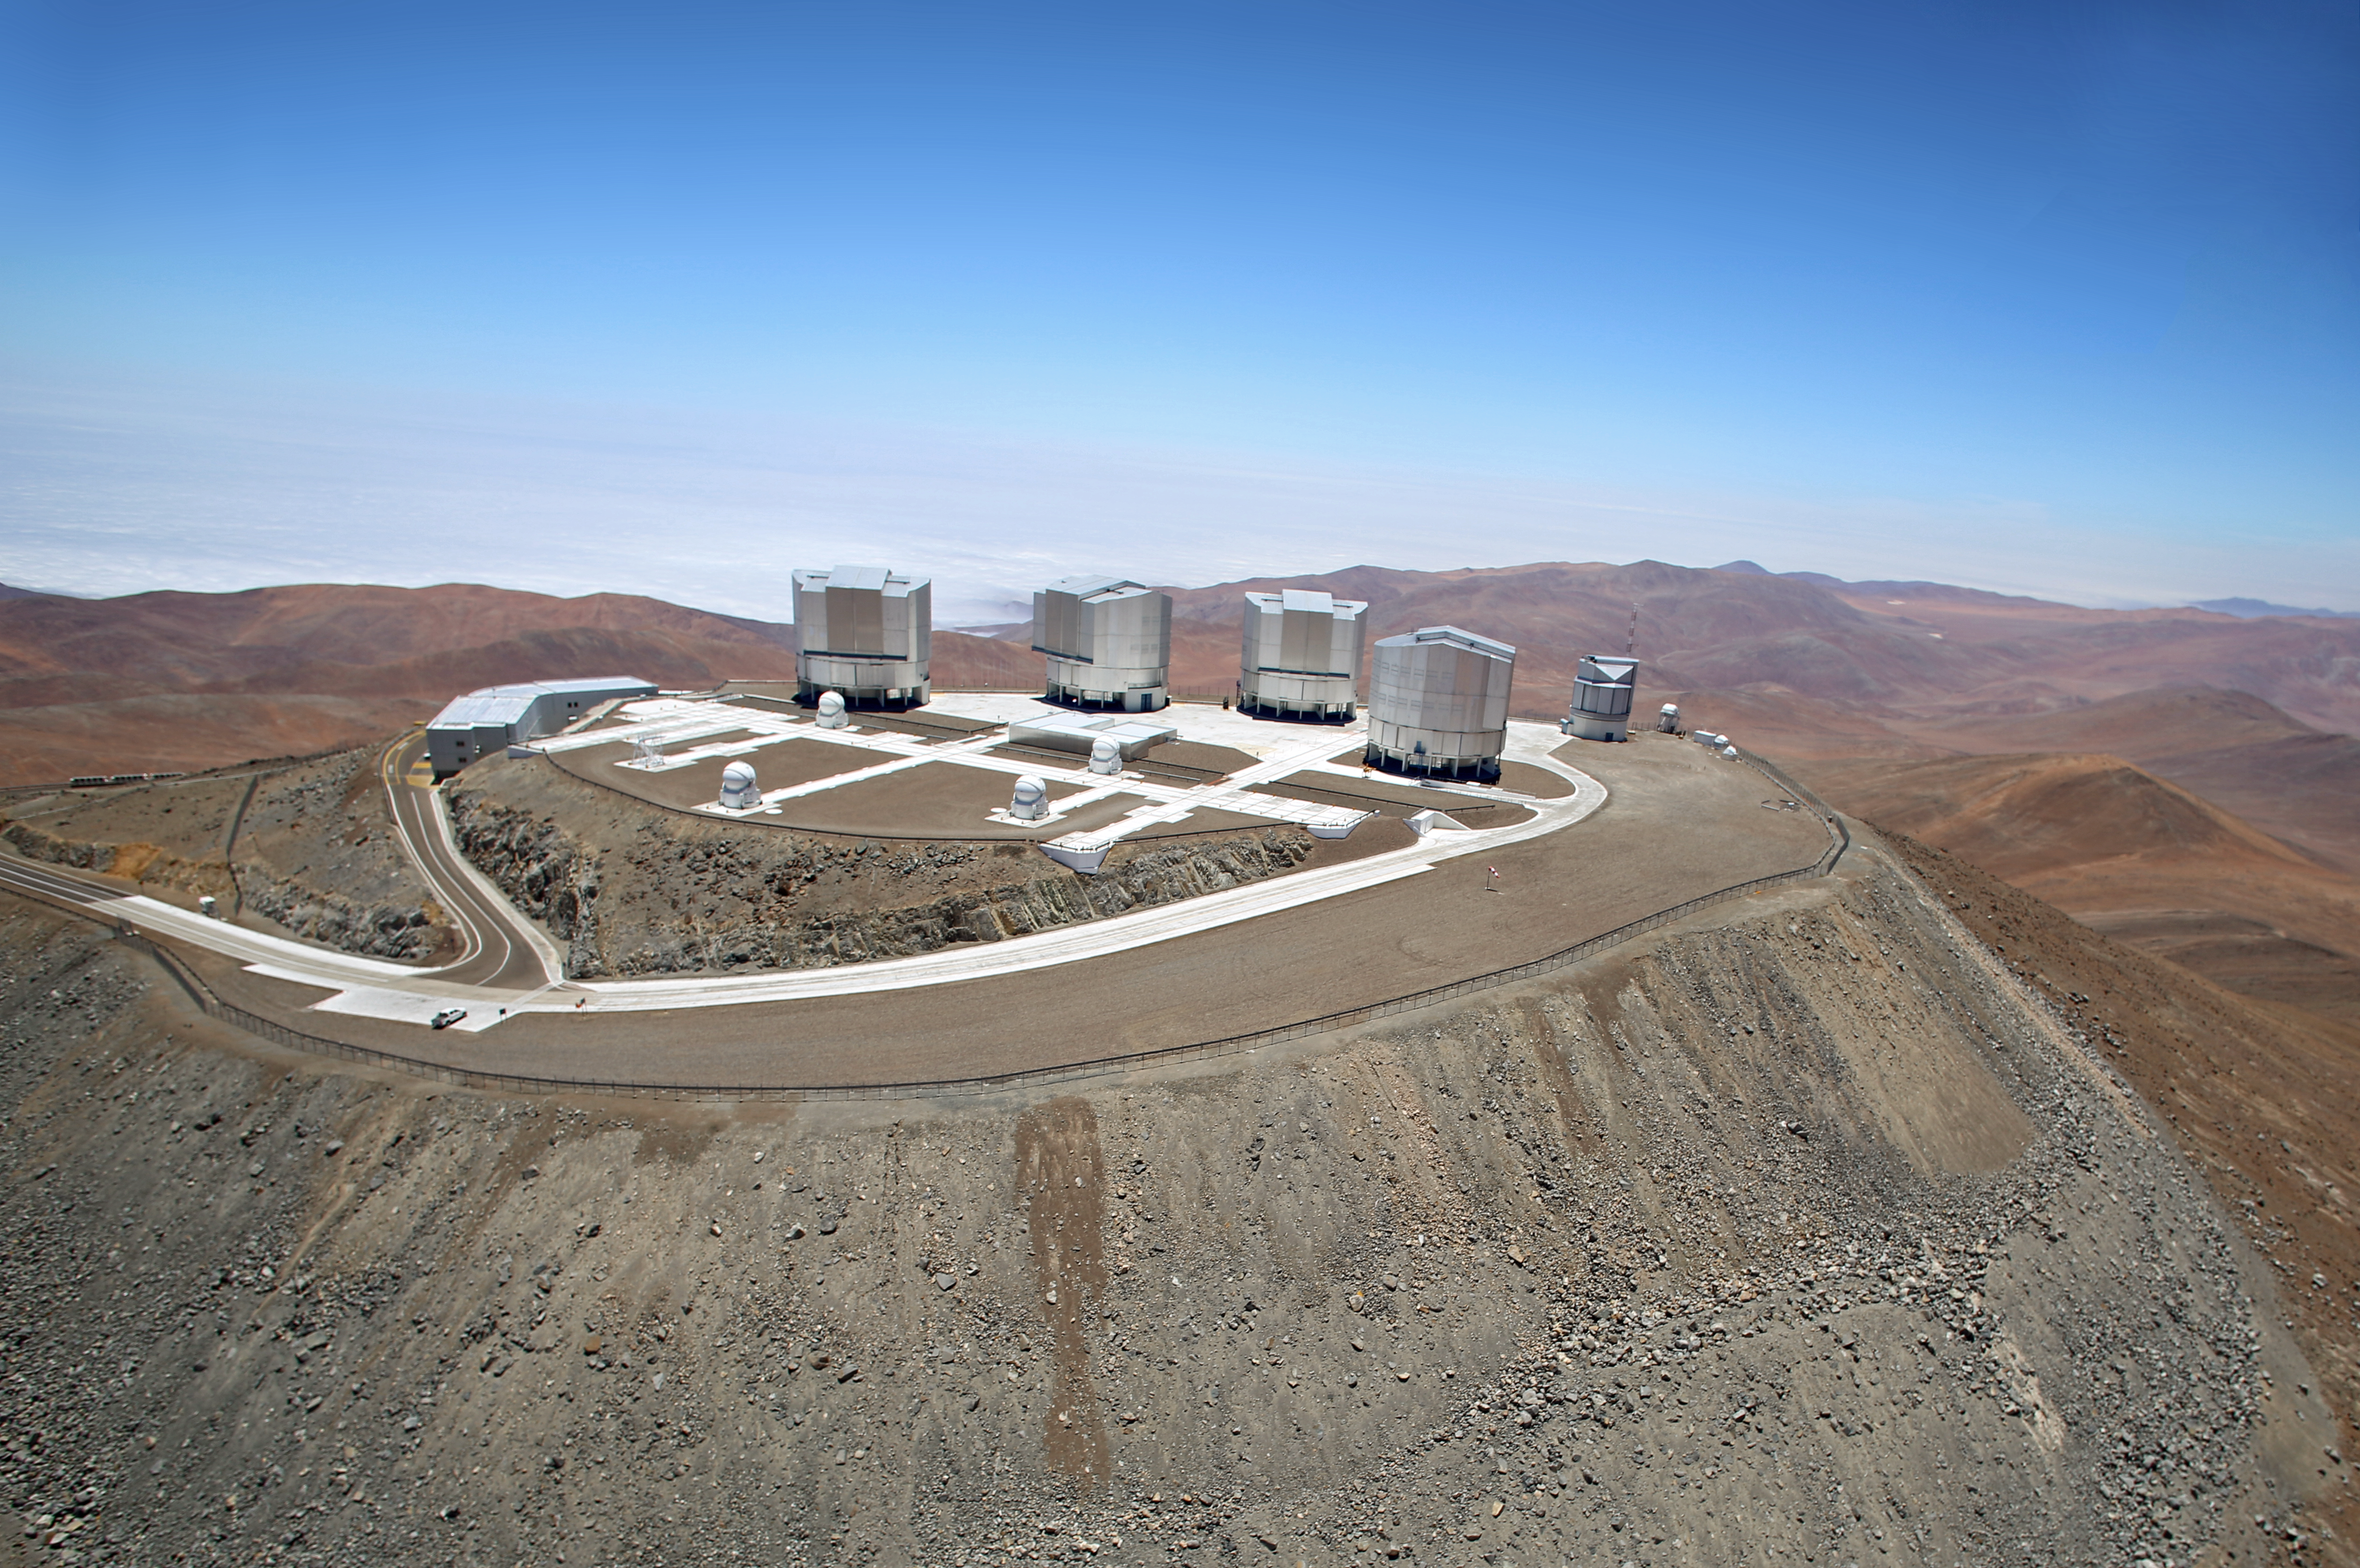

Shot of the VLT from above

This overhead image of the Very Large Telescope (VLT) on Cerro Paranal shows the pristine remoteness of this grand observational facility.

Credit: Clem & Adri Bacri-Normier (wingsforscience.com)/ESO